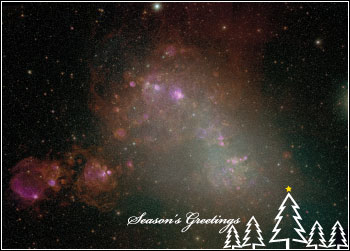

Happy Holidays

Credit: NOIRLab